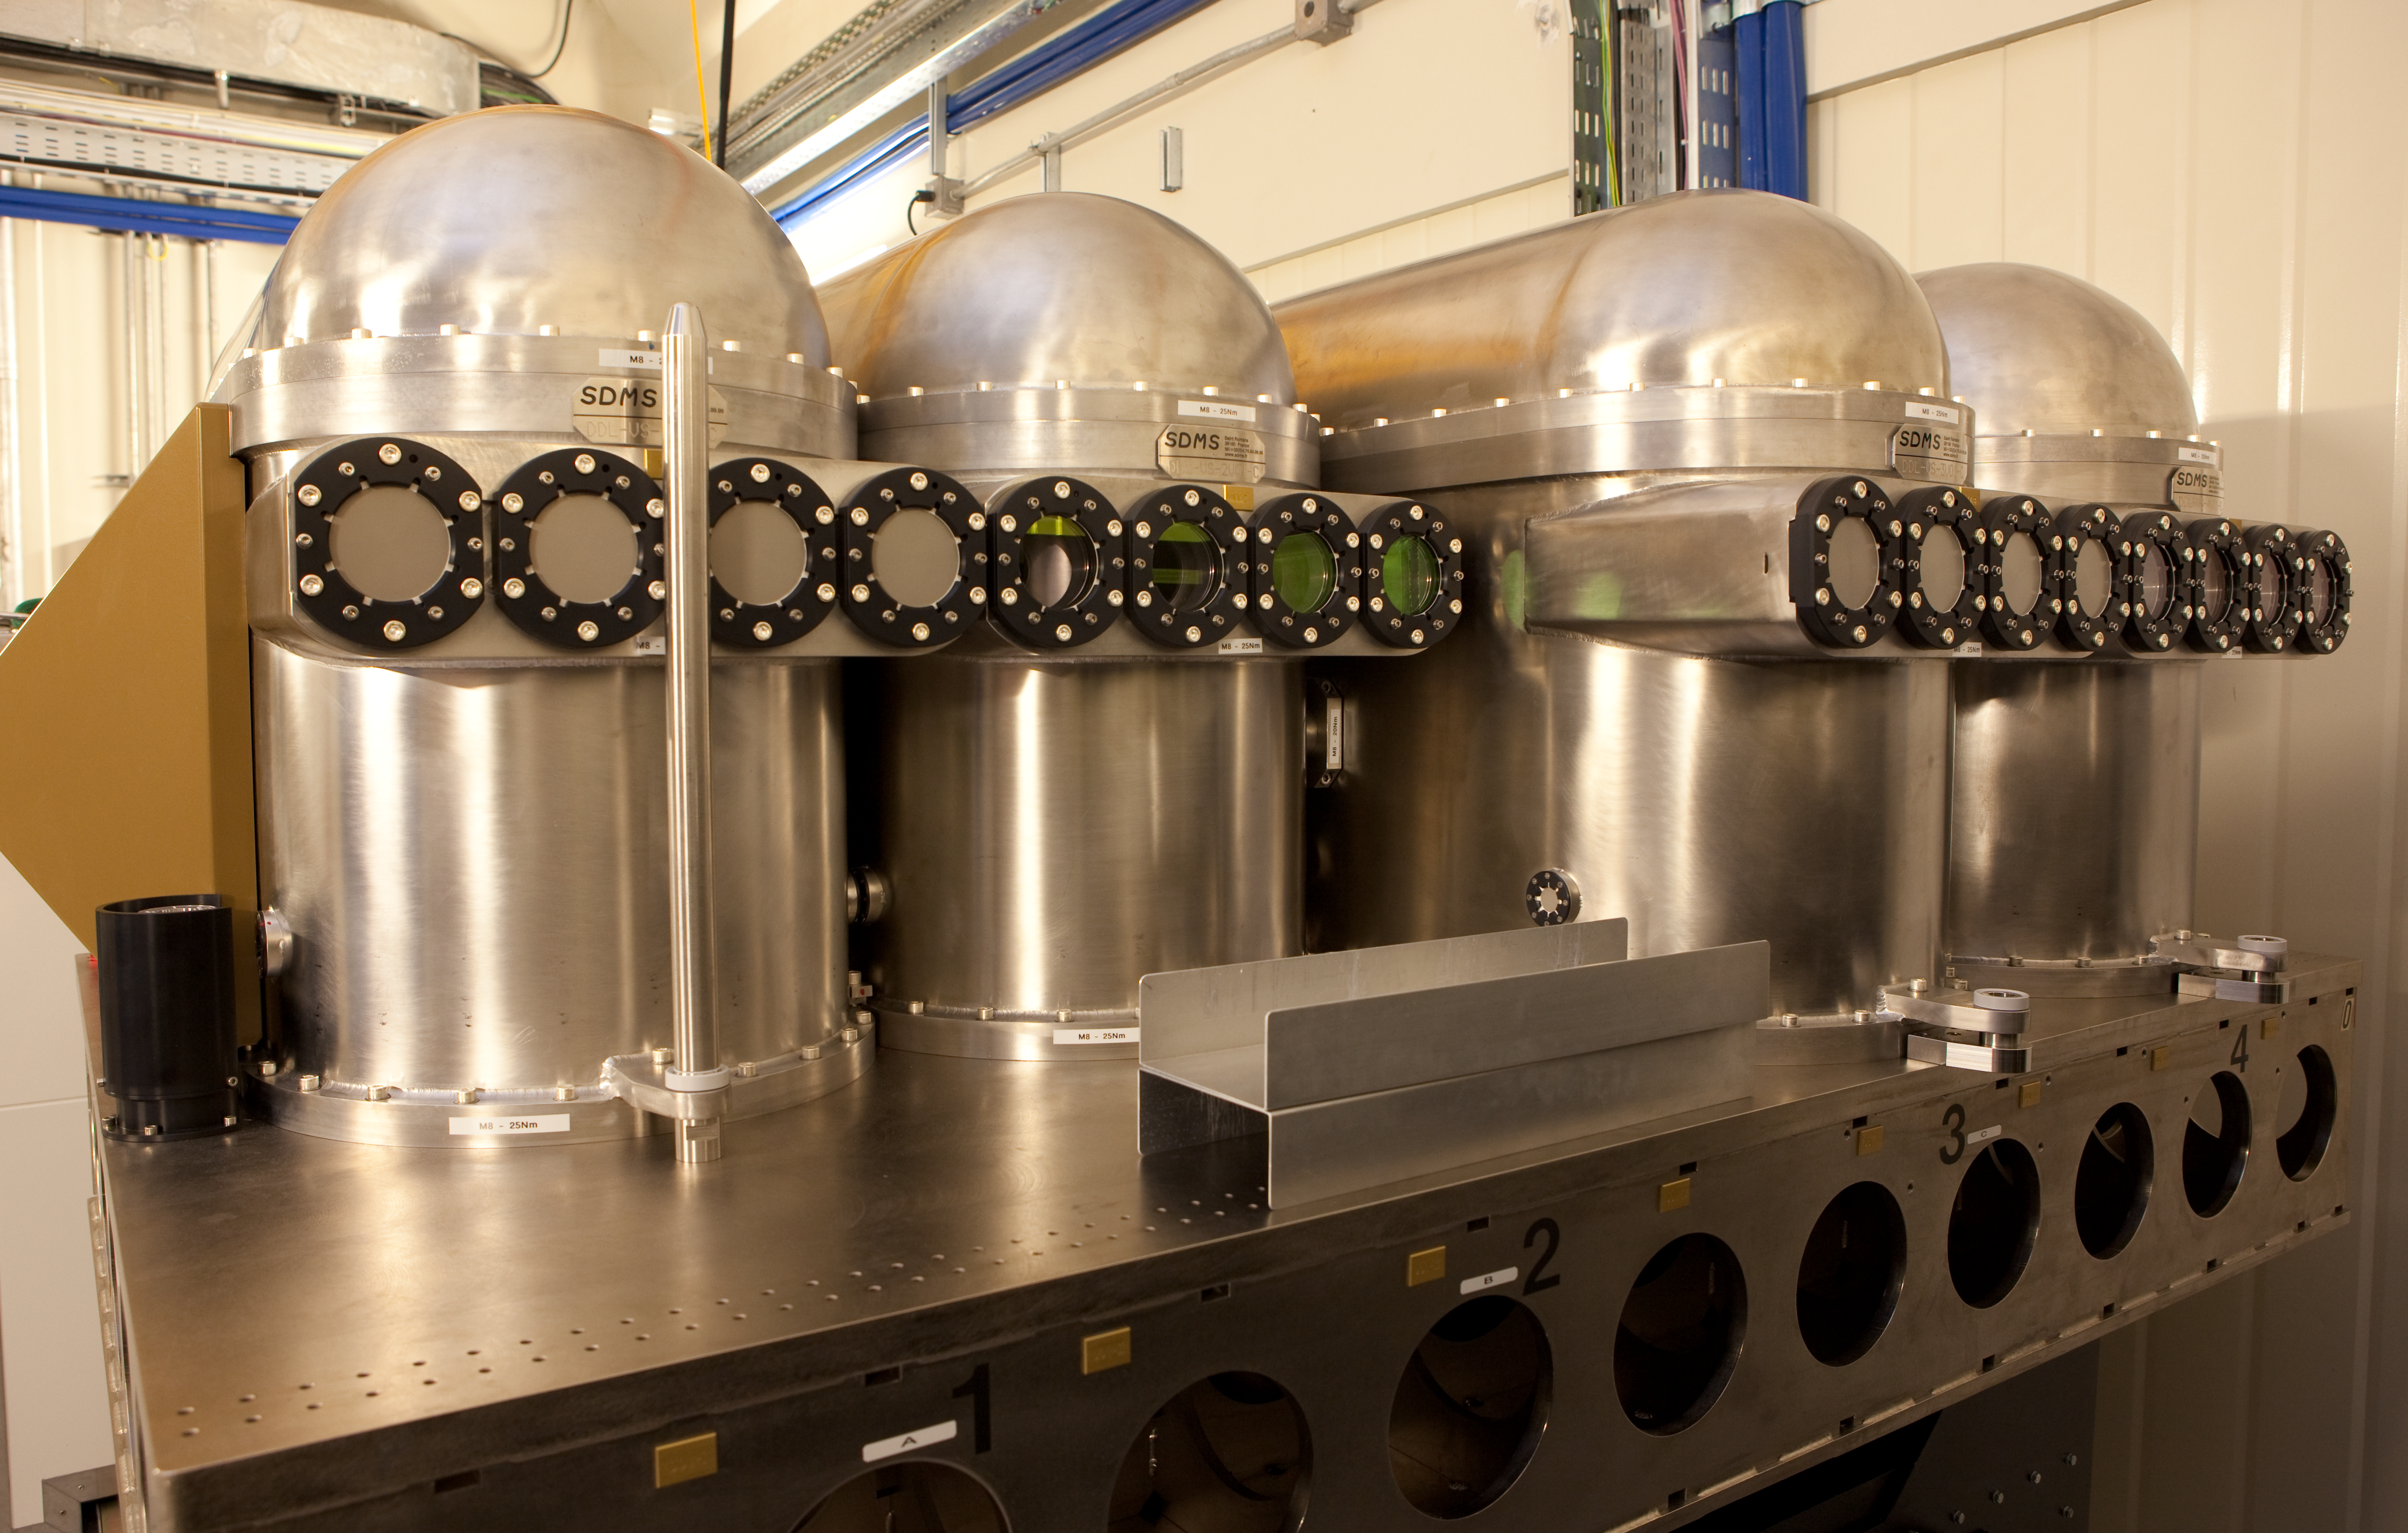

VLTI lab

Inside the interferometric laboratory at the VLT array.

Credit: ESO